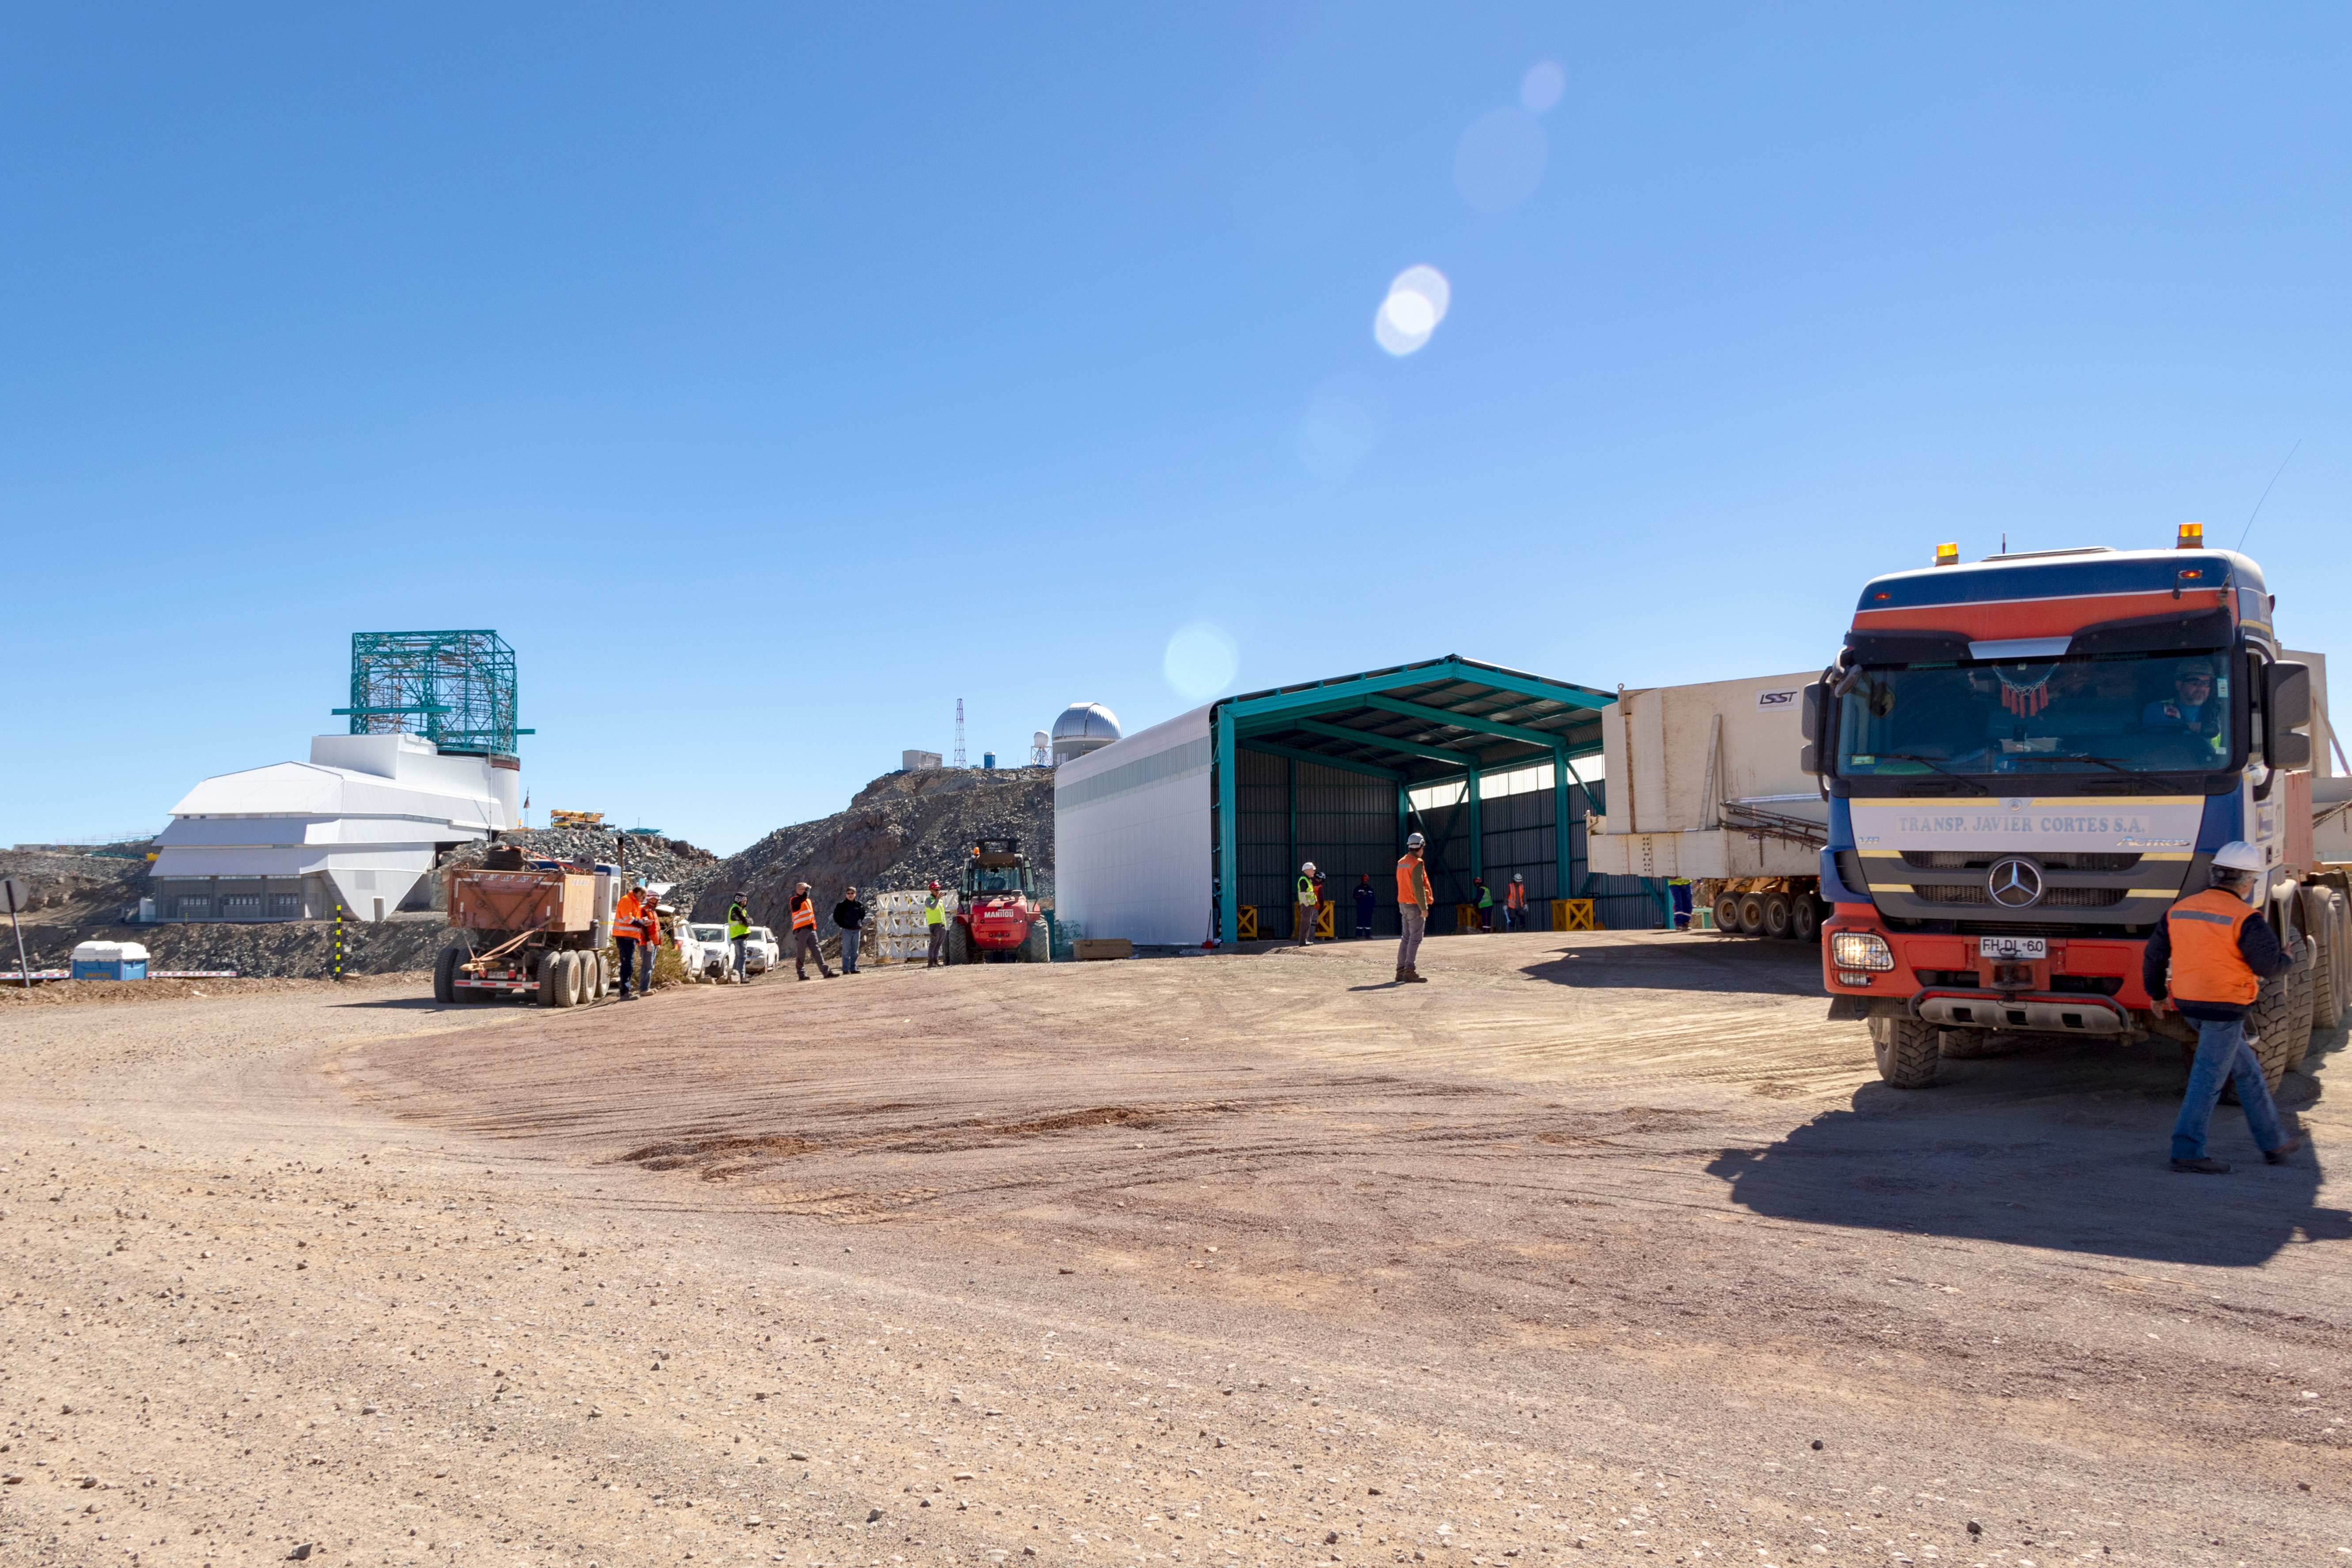

M1M3 Transported to the Summit

The LSST Primary/Tertiary Mirror (M1M3) arrived in the port of Coquimbo on May 7, and was transported to the LSST summit facility building over the next several days. It arrived on the summit on May 11, 2019.

Credit: Rubin Observatory/NSF/AURA